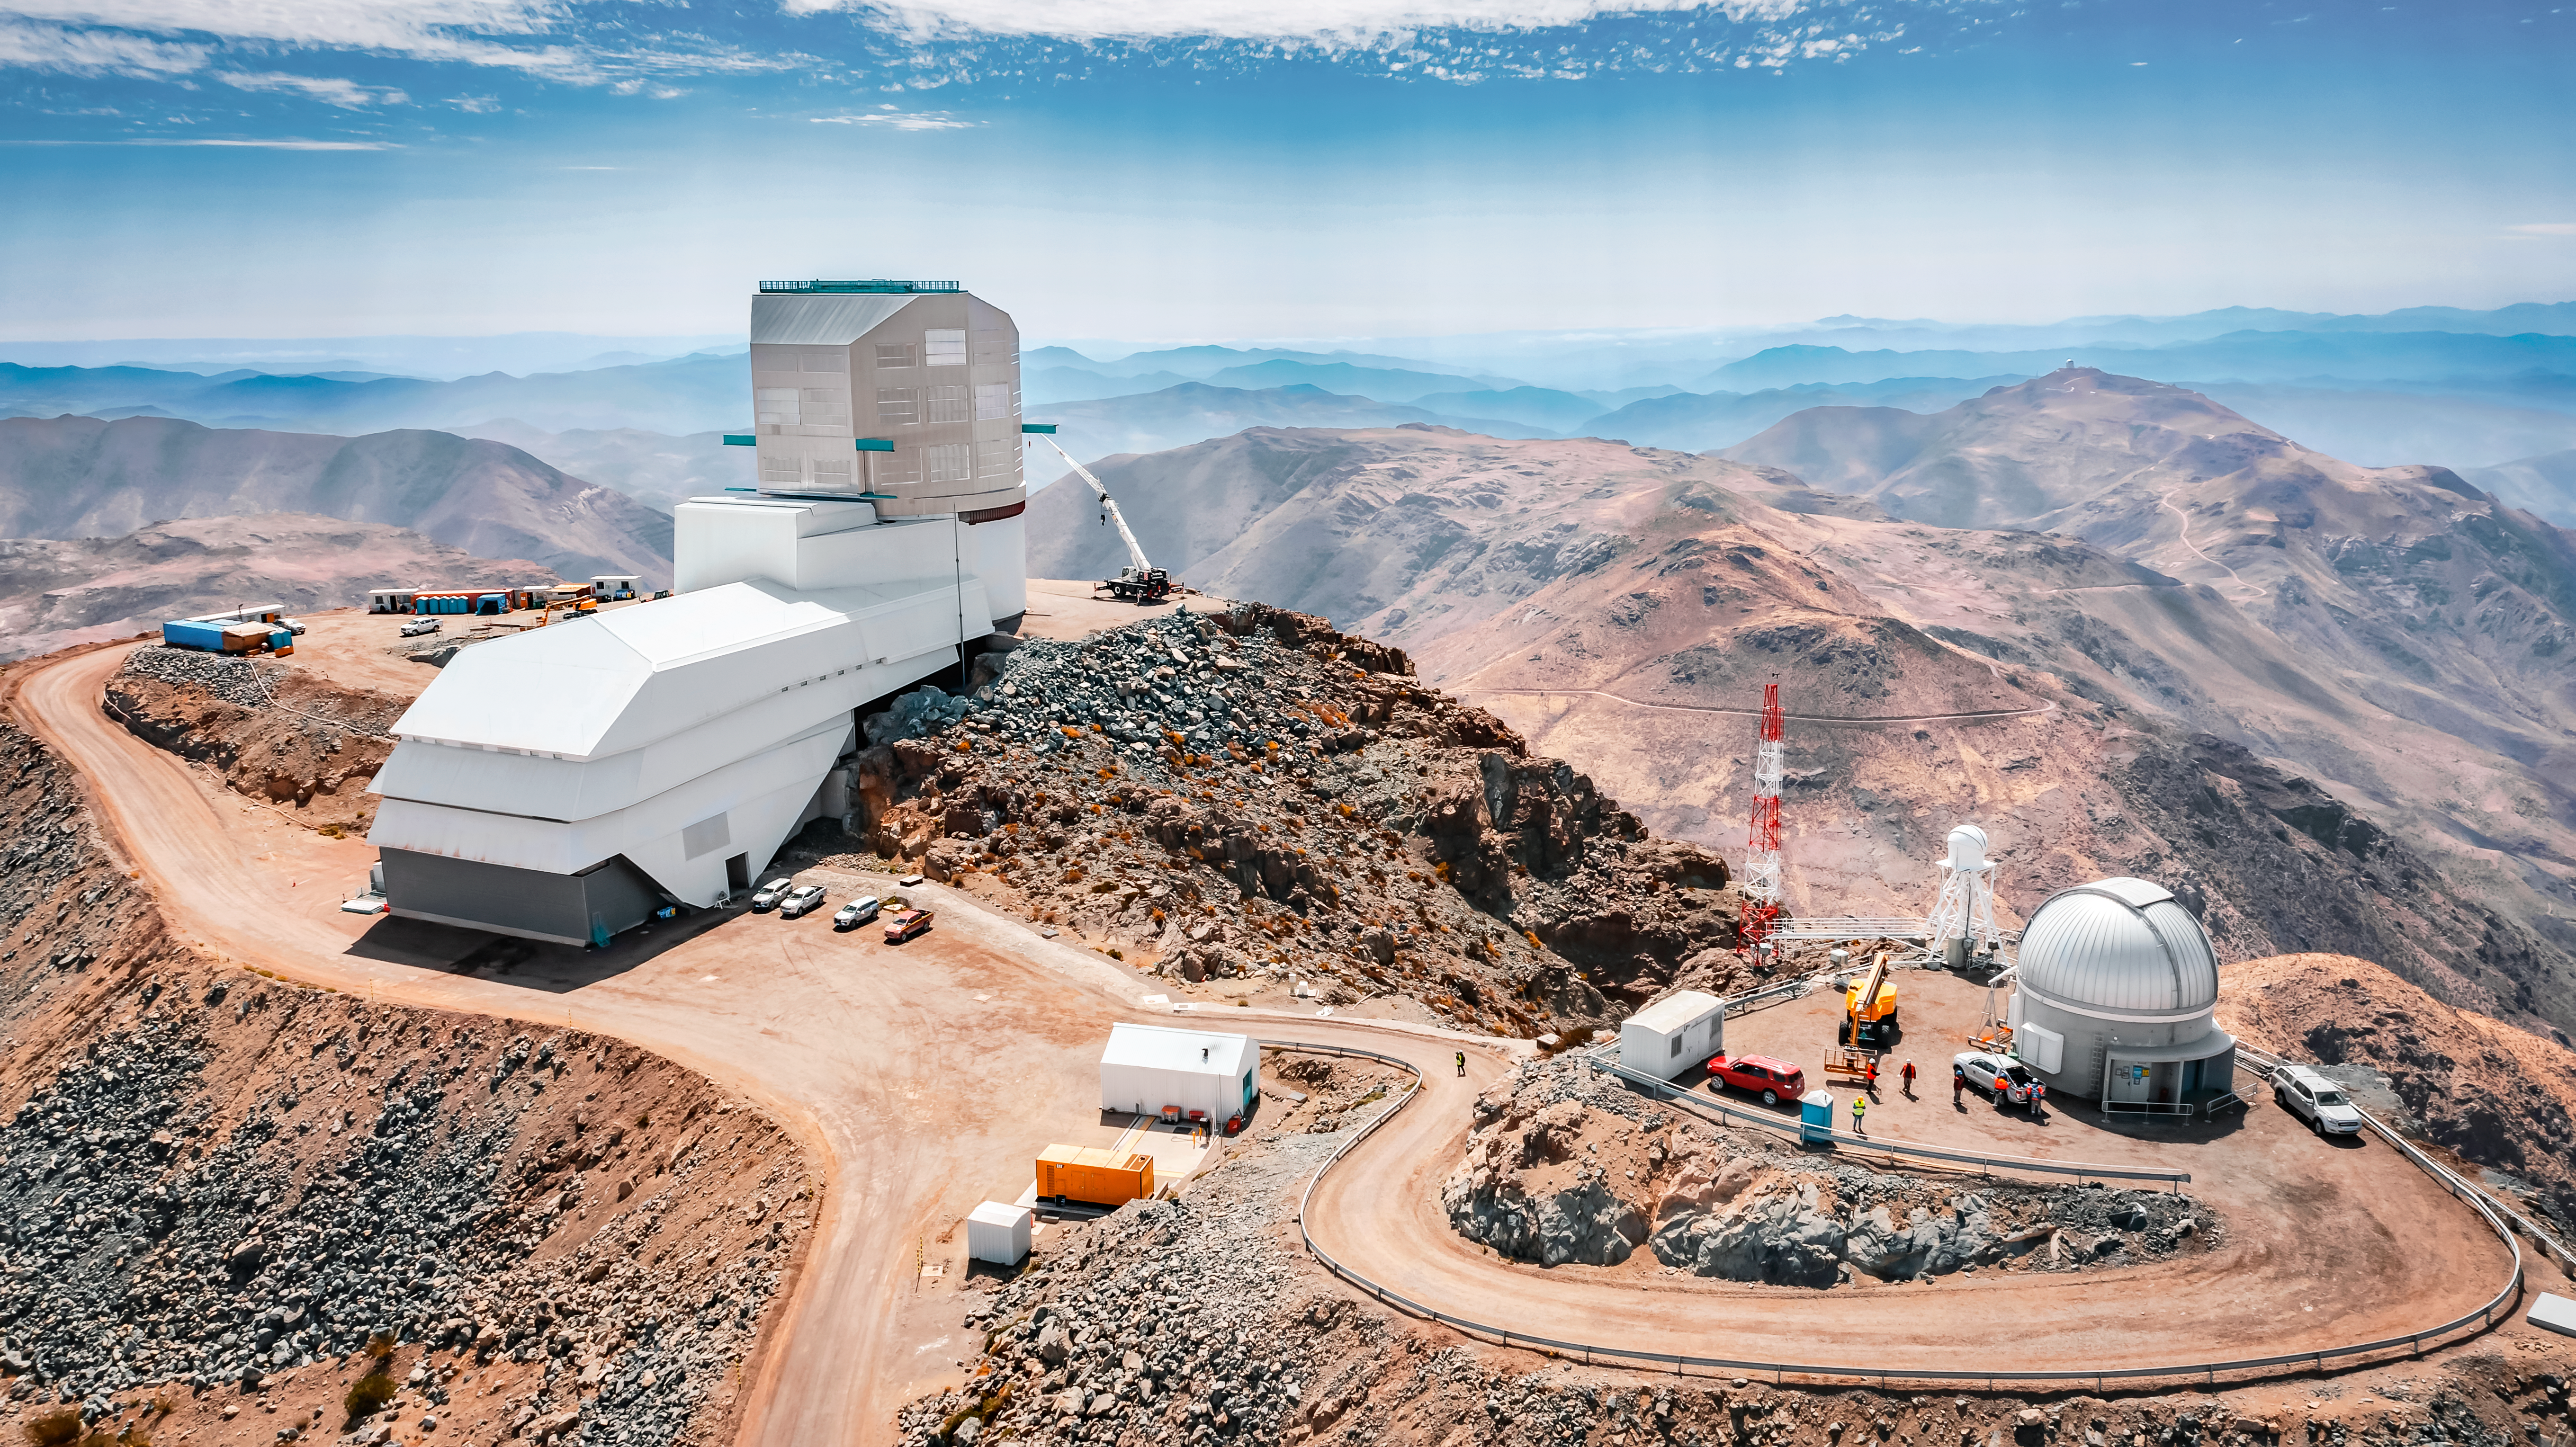

Drone View of Vera C. Rubin Observatory

Aerial view of Rubin Observatory and surrounding buildings taken by drone in October 2023. The 8.4-meter telescope at Rubin Observatory, equipped with the highest-resolution digital camera in the world, will take enormous images of the southern hemisphere sky, covering the entire sky every few nights. Rubin will do this over and over for 10 years, creating a timelapse view of the Universe that’s unlike anything we’ve seen before.

Credit: Rubin Observatory/NSF/AURA/A. Pizarro D